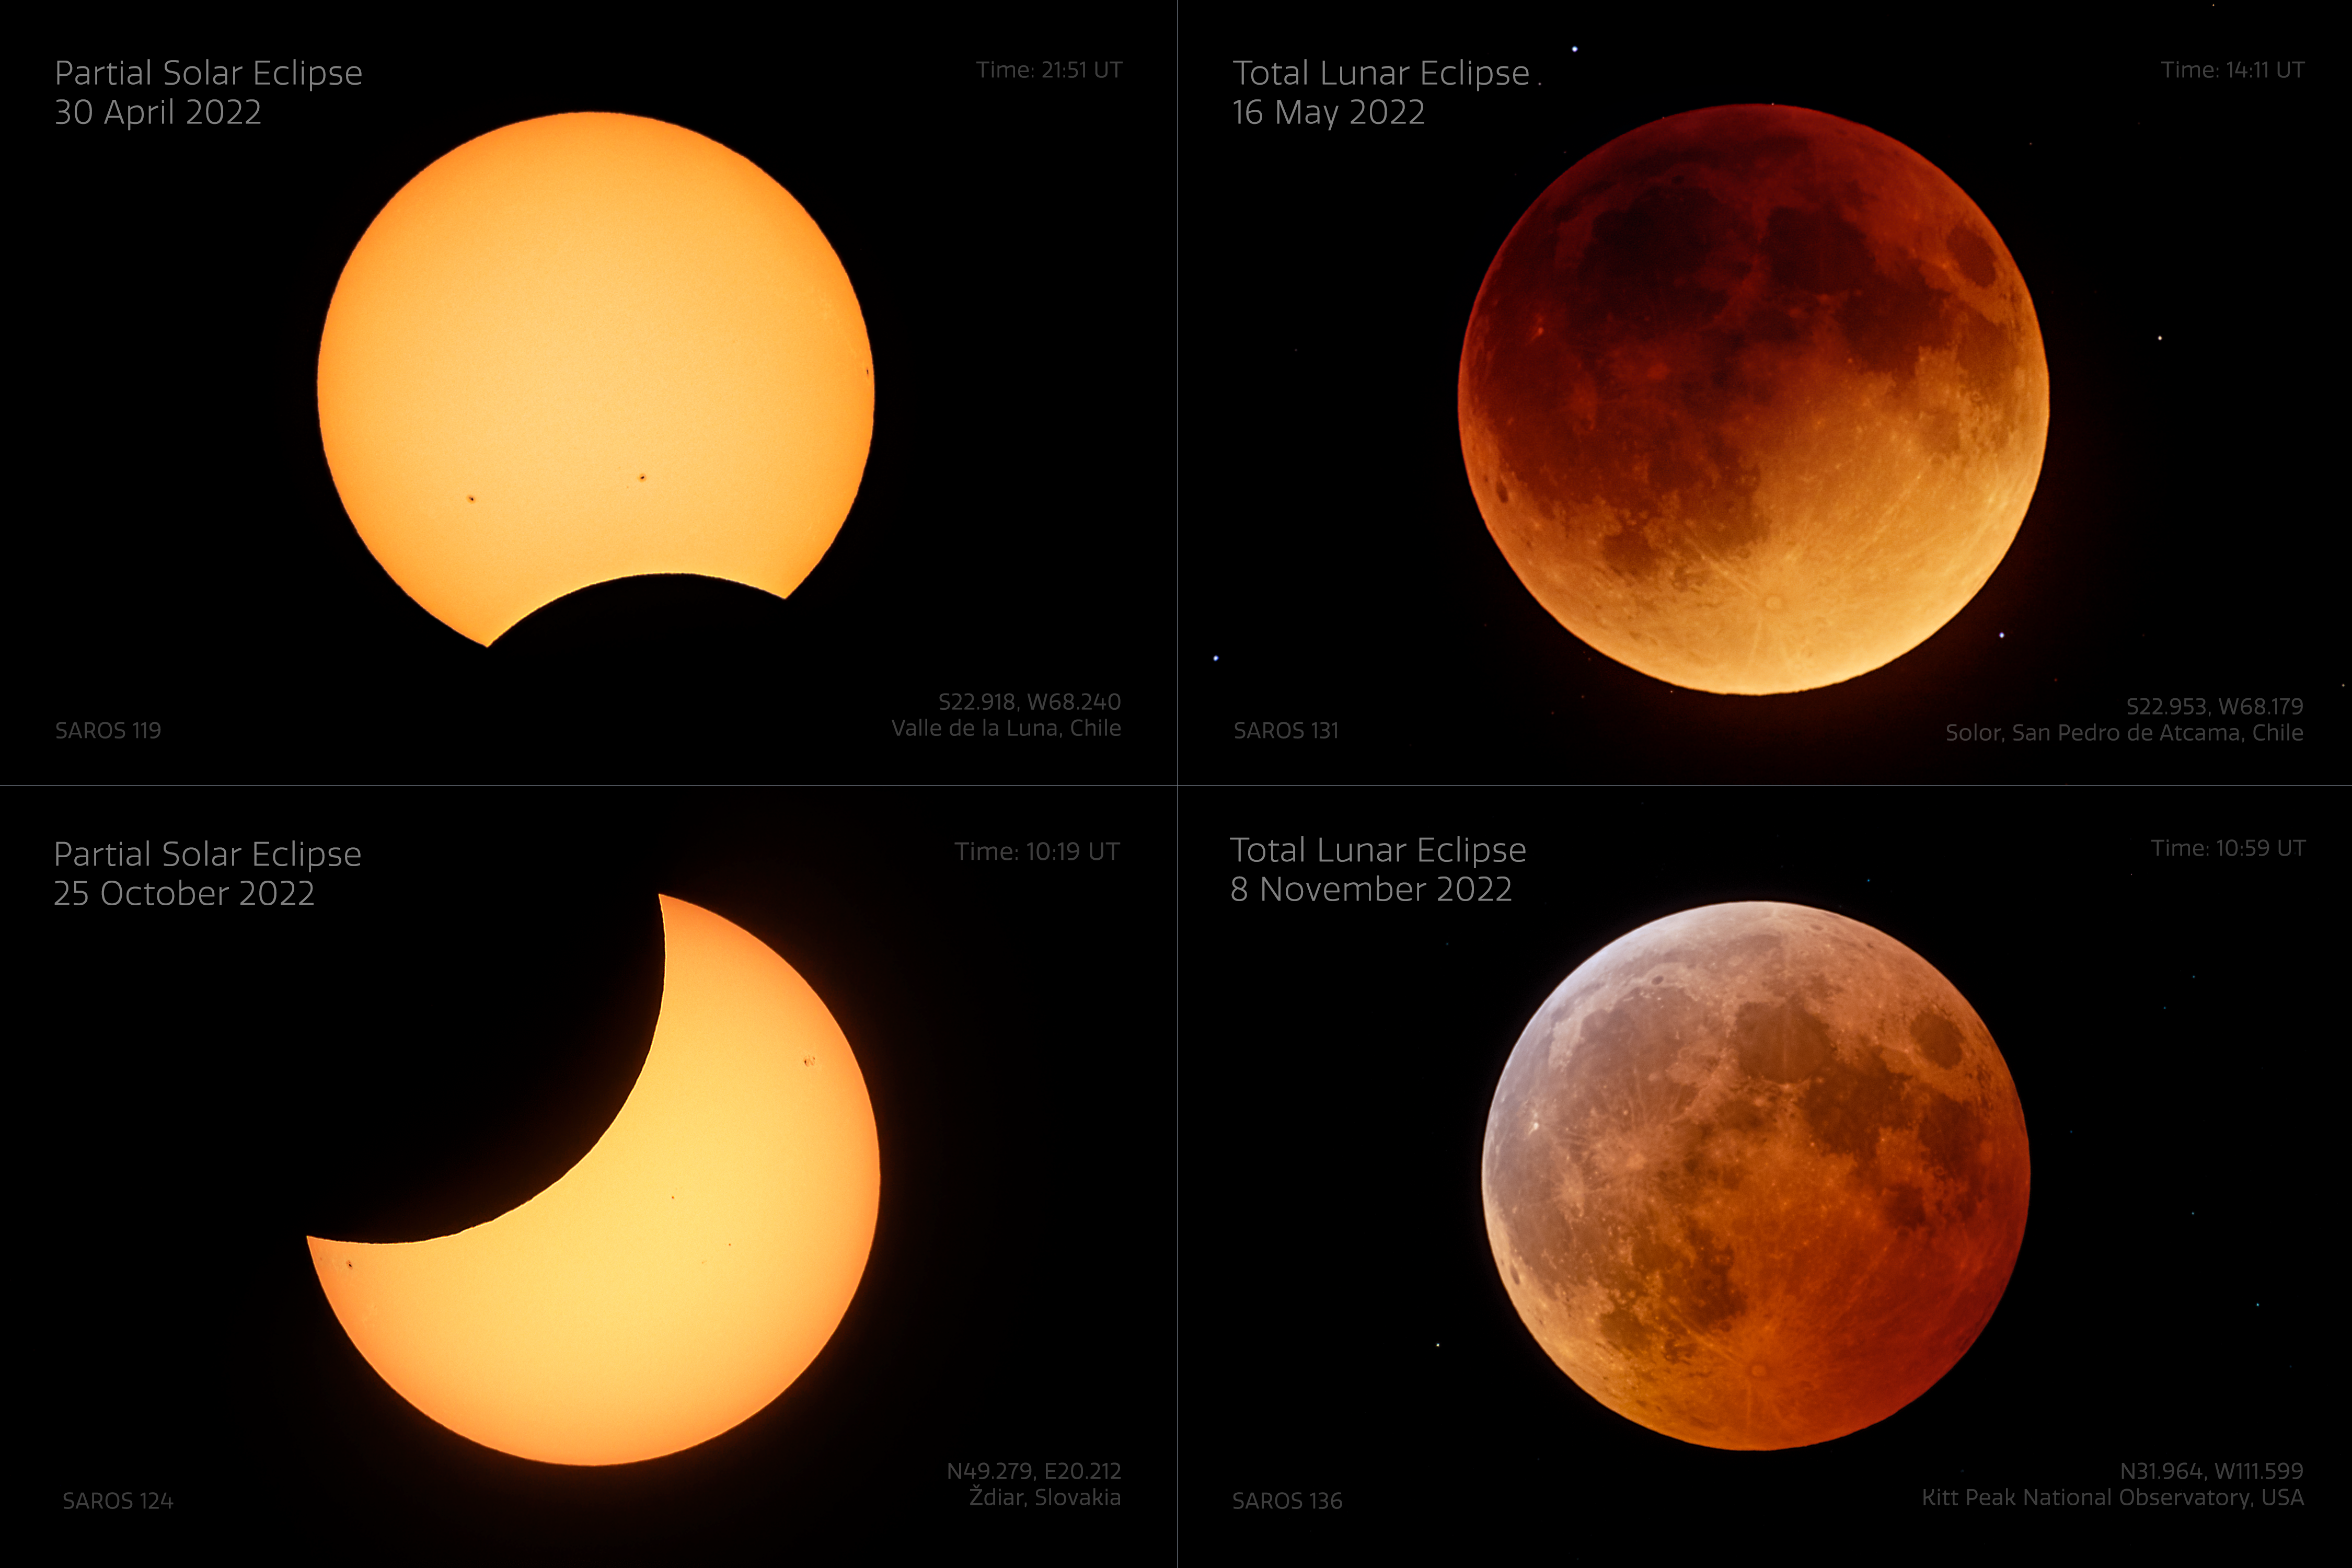

Comparison of all 2022 Eclipses

In 2022 there were four eclipses observable around the world: two partial solar and two total lunar. Three of them were observable from observatories operated by NSF NOIRLab. Eclipses always come in pairs, or rarely in triplets, in one lunar period. The partial solar eclipse on 30 April 2022 was visible widely across Chile and Argentina before sunset. About two weeks later, on 16 May 2022, a long total lunar eclipse occurred primarily over the Americas. The (northern) fall eclipses started with a significant partial solar eclipse visible only from Europe and Asia, followed by the second total lunar one on 8 November 2022, visible mostly from the Americas and the whole Pacific region. The images were taken close to the maximum of each eclipse with the same equipment, to show even the correct angular sizes of the Sun and Moon as they appear different sizes in the sky owing to the elliptic orbit of the Moon and Earth. All the eclipses over the course of a single year are not visible from the same place, which makes this collection of images unique.

You can view the Image of the Week for this eclipse here with more exciting images of this lunar eclipse.

Credit: KPNO/NOIRLab/NSF/AURA/J. Kujal, P. Horálek (Institute of Physics in Opava)